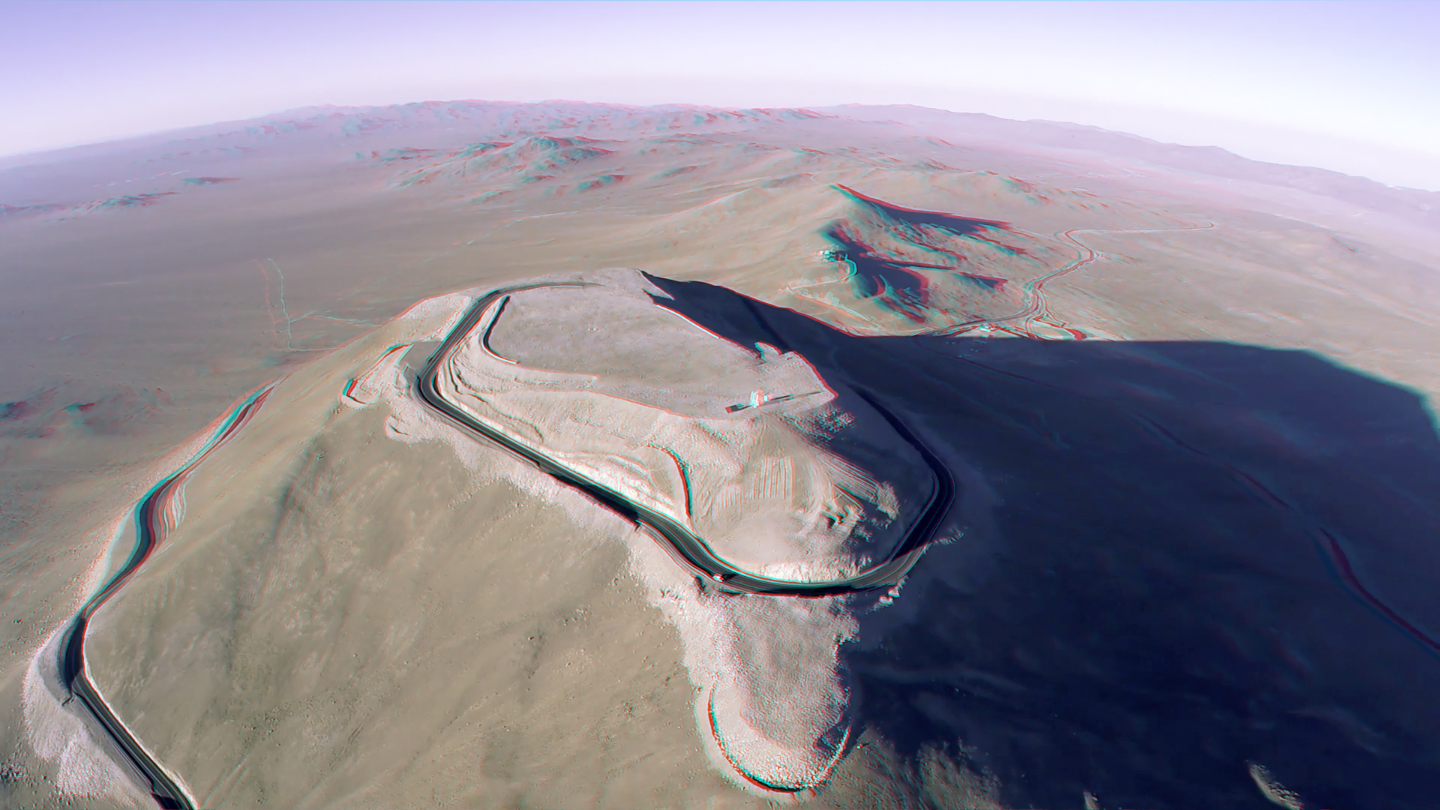

Armazones in 3D

The site for the upcoming Extremely Large Telescope (ELT) is the Cerro Armazones mountain in Chile. The mountain's peak has been flattened and vital road systems built as a precursor to the full construction. The ELT will be the largest optical/near-infrared telescope in the world.

With some special red/blue glasses, you can now see the Armazones site in 3D.

Credit: N. L. Bradford/ESO